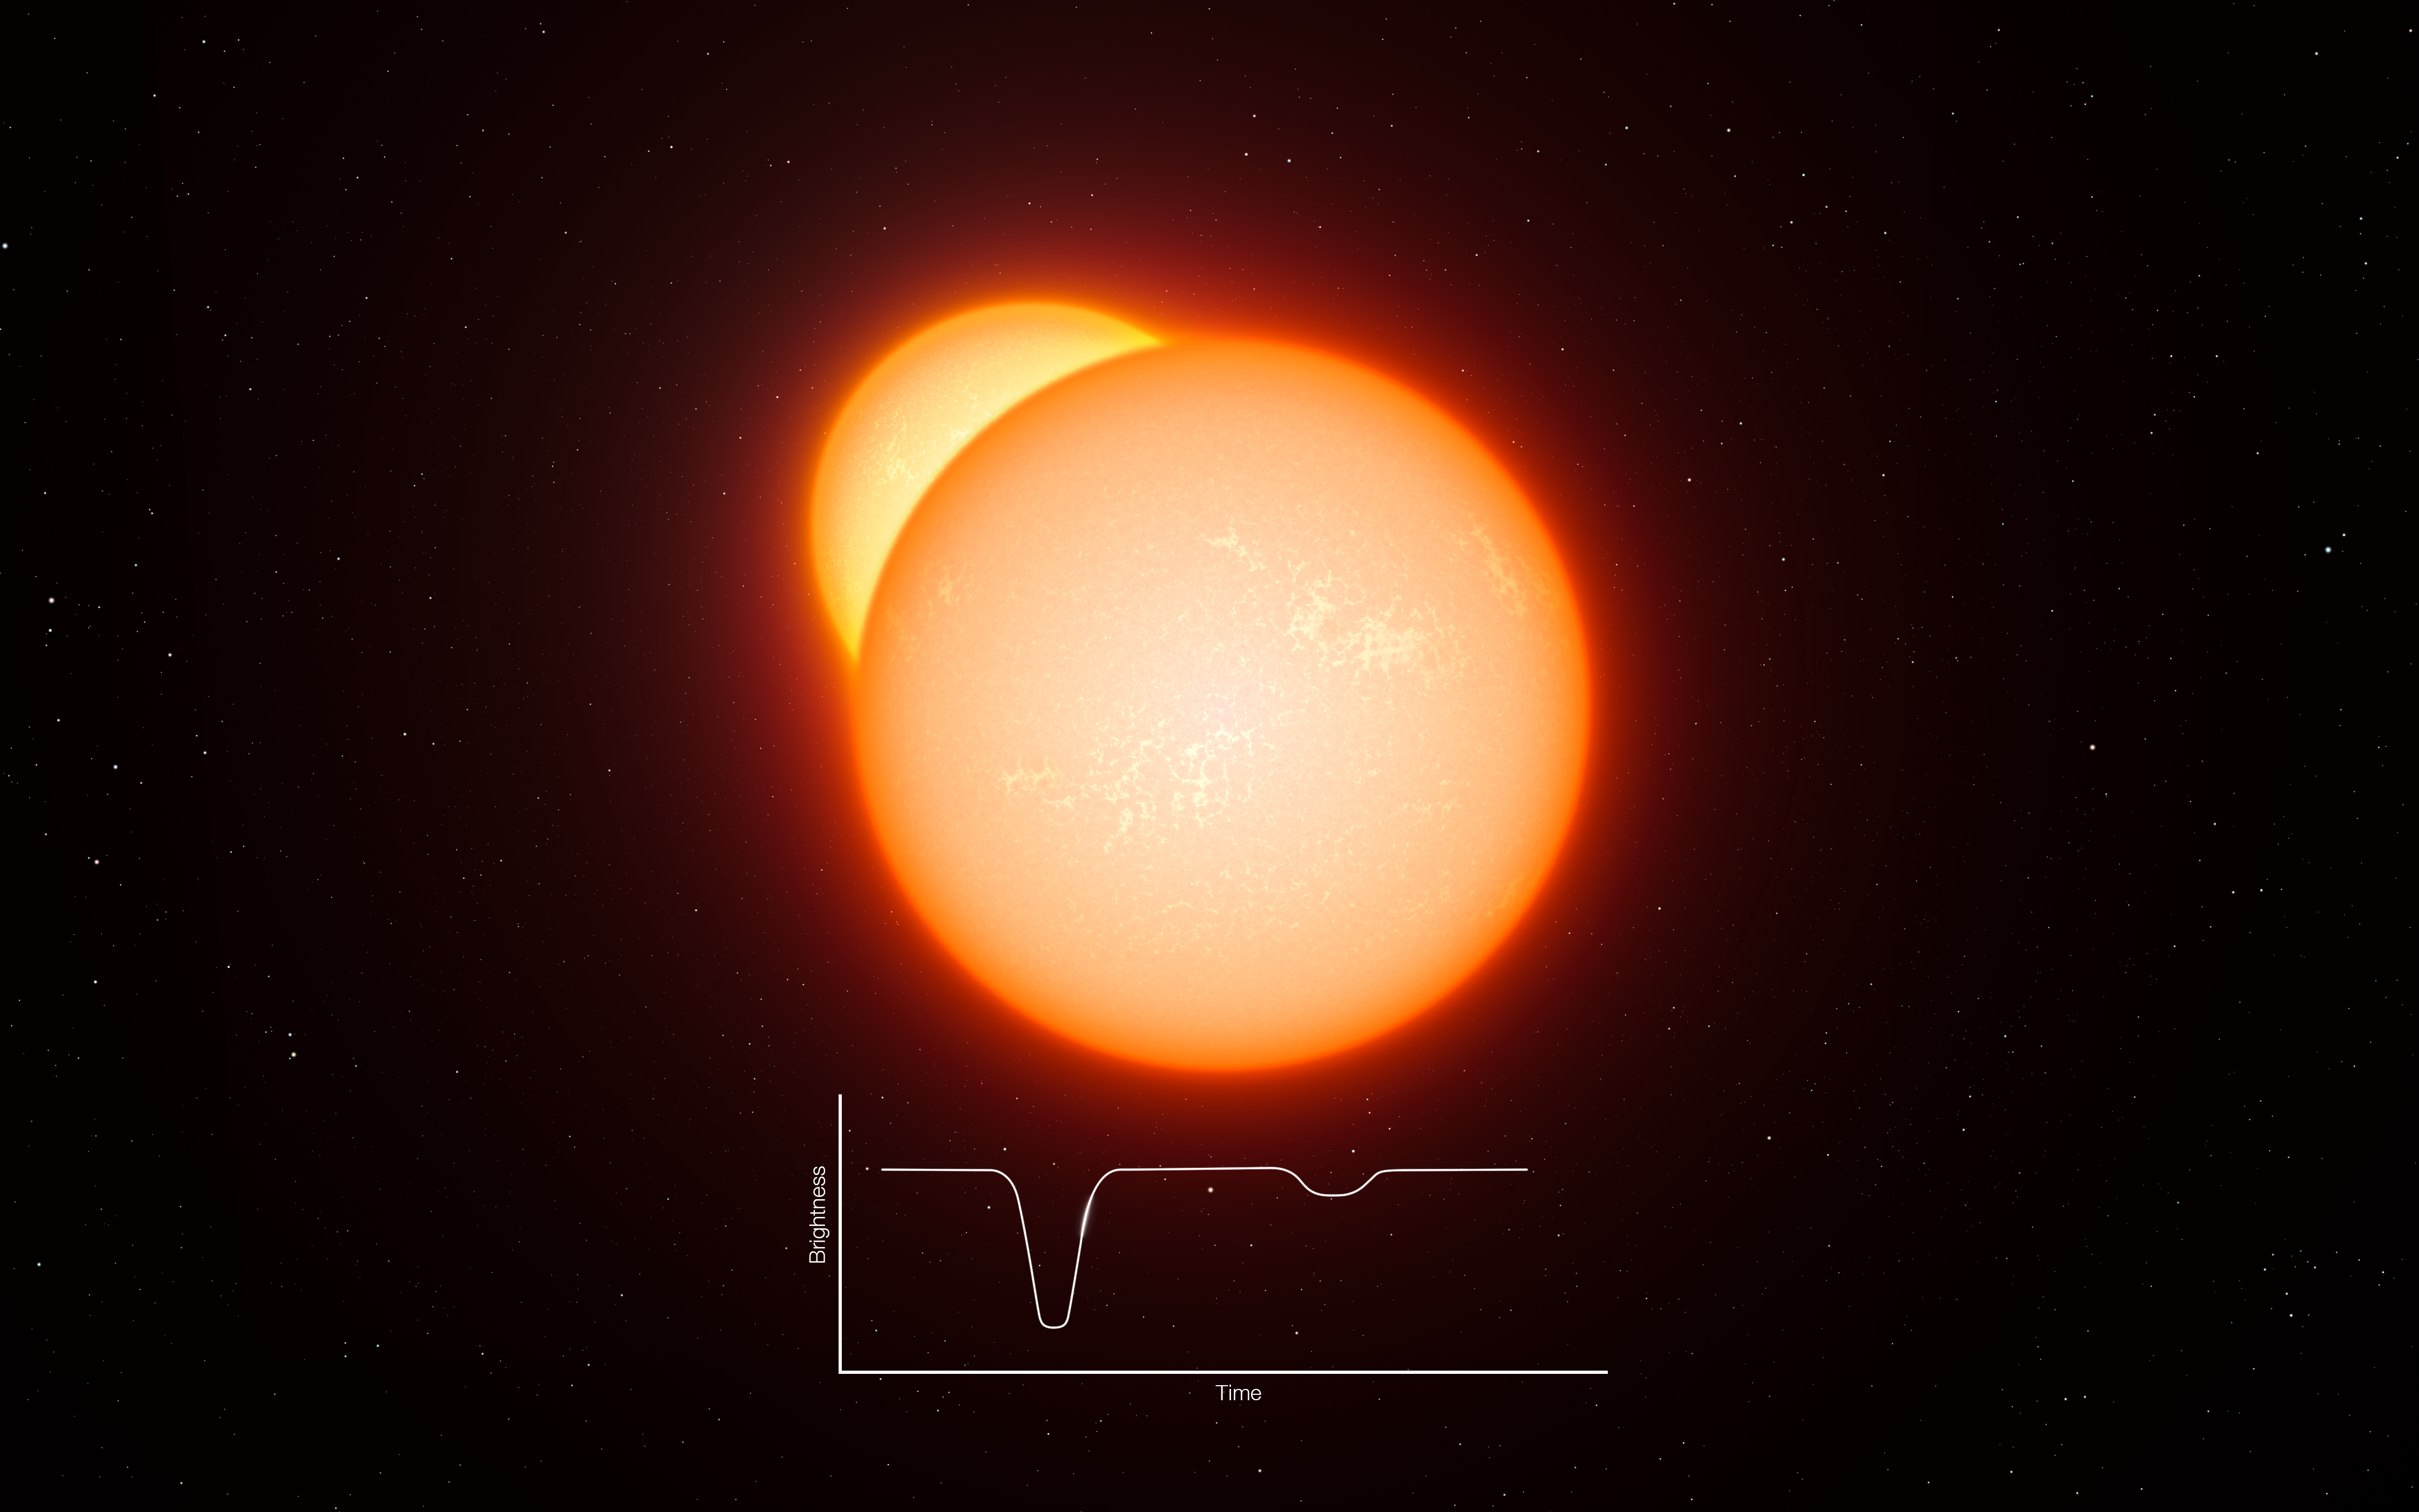

Explanation of eclipsing binaries

This artist’s impression shows an eclipsing binary star system. As the two stars orbit each other they pass in front of one another and their combined brightness, seen from a distance, decreases. By studying how the light changes, and other properties of the system, astronomers can measure the distances to eclipsing binaries very accurately. A long series of observations of very rare cool eclipsing binaries has now led to the most accurate determination so far of the distance to the Large Magellanic Cloud, a neighbouring galaxy to the Milky Way and crucial step in the determination of distances across the Universe.

Credit: ESO/L. Calçada